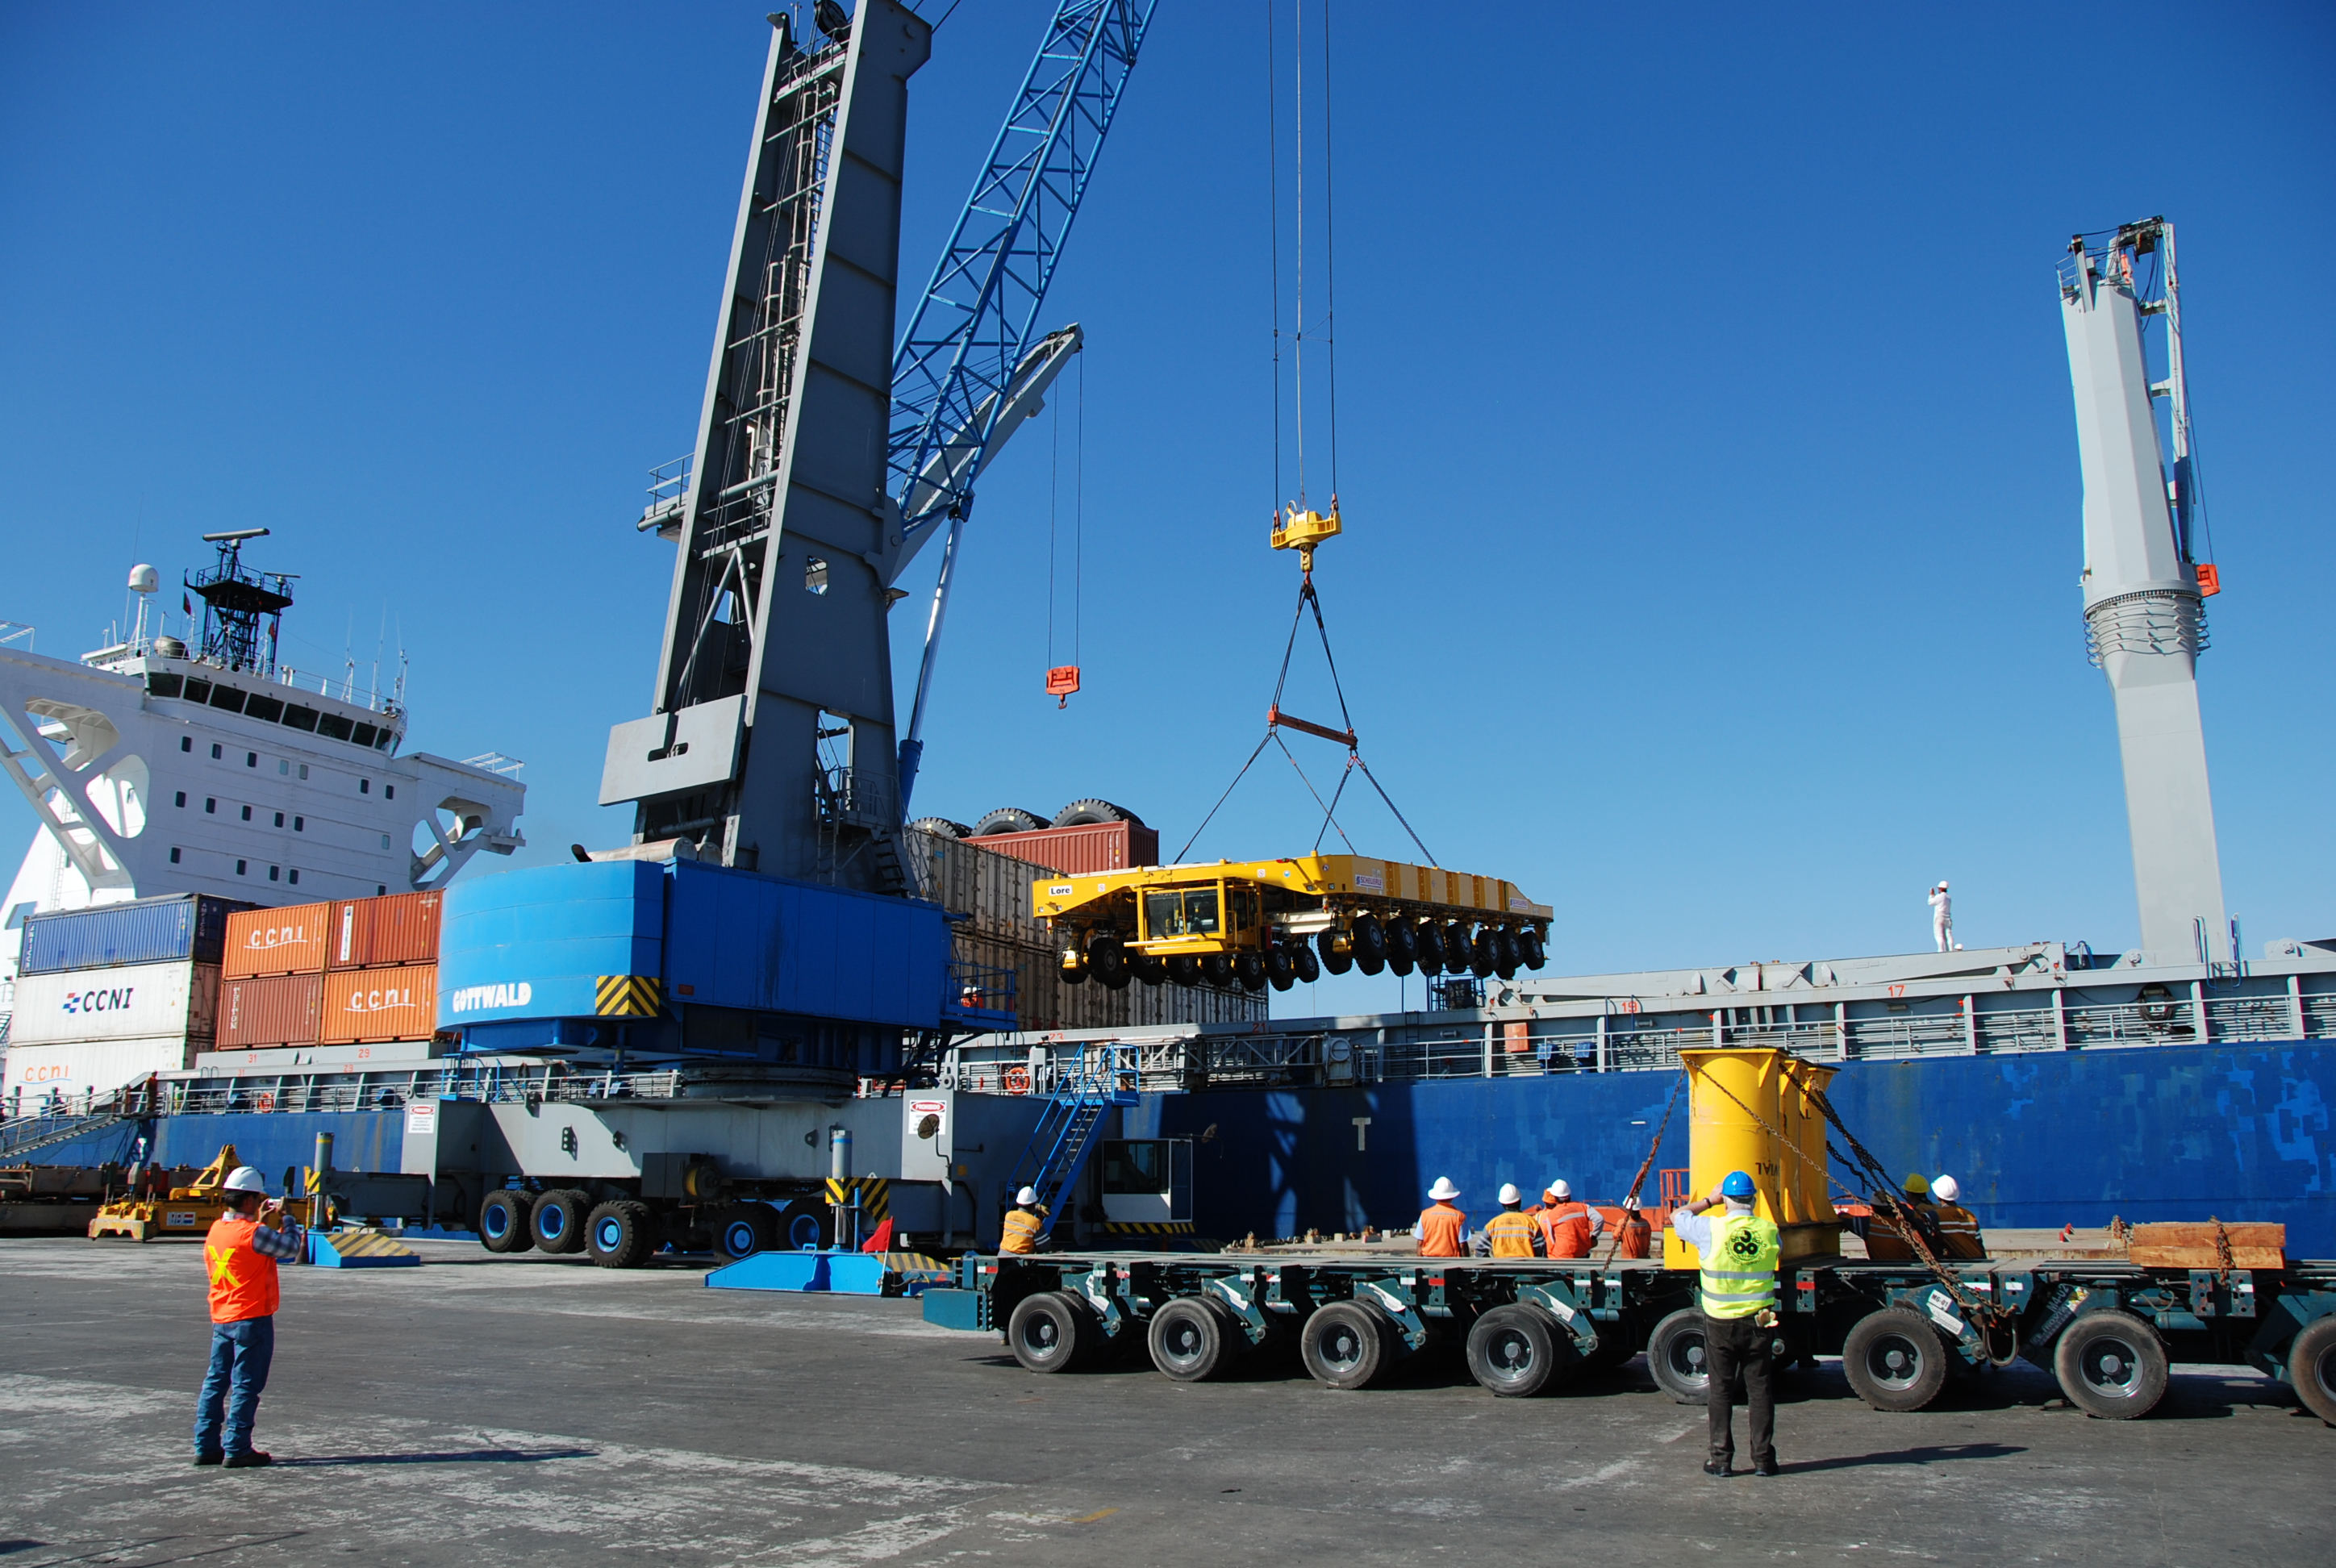

ALMA antenna transporters, Otto and Lore

On December 3 and 4 - 2007, the two ALMA antenna transporters, Otto and Lore, were being loaded onto a barge on the Neckar at Heilbronn harbour (Germany) to start their long journey to Chile. From there, they will travel to Antwerpen (Belgium) and then put onto a ship towards the port of Mejillones, in the north of Chile, to finally reach the ALMA base, close to San Pedro de Atacama. The ALMA antenna transporters are each 20 meter long, 10 meter wide and 6 meter high, and weigh 130 tonnes. They will be able to transport a 115-tonne antenna and set it down on a concrete pad within millimeters of a prescribed position. Image taken in December 2007.

Credit: ALMA (ESO/NAOJ/NRAO)